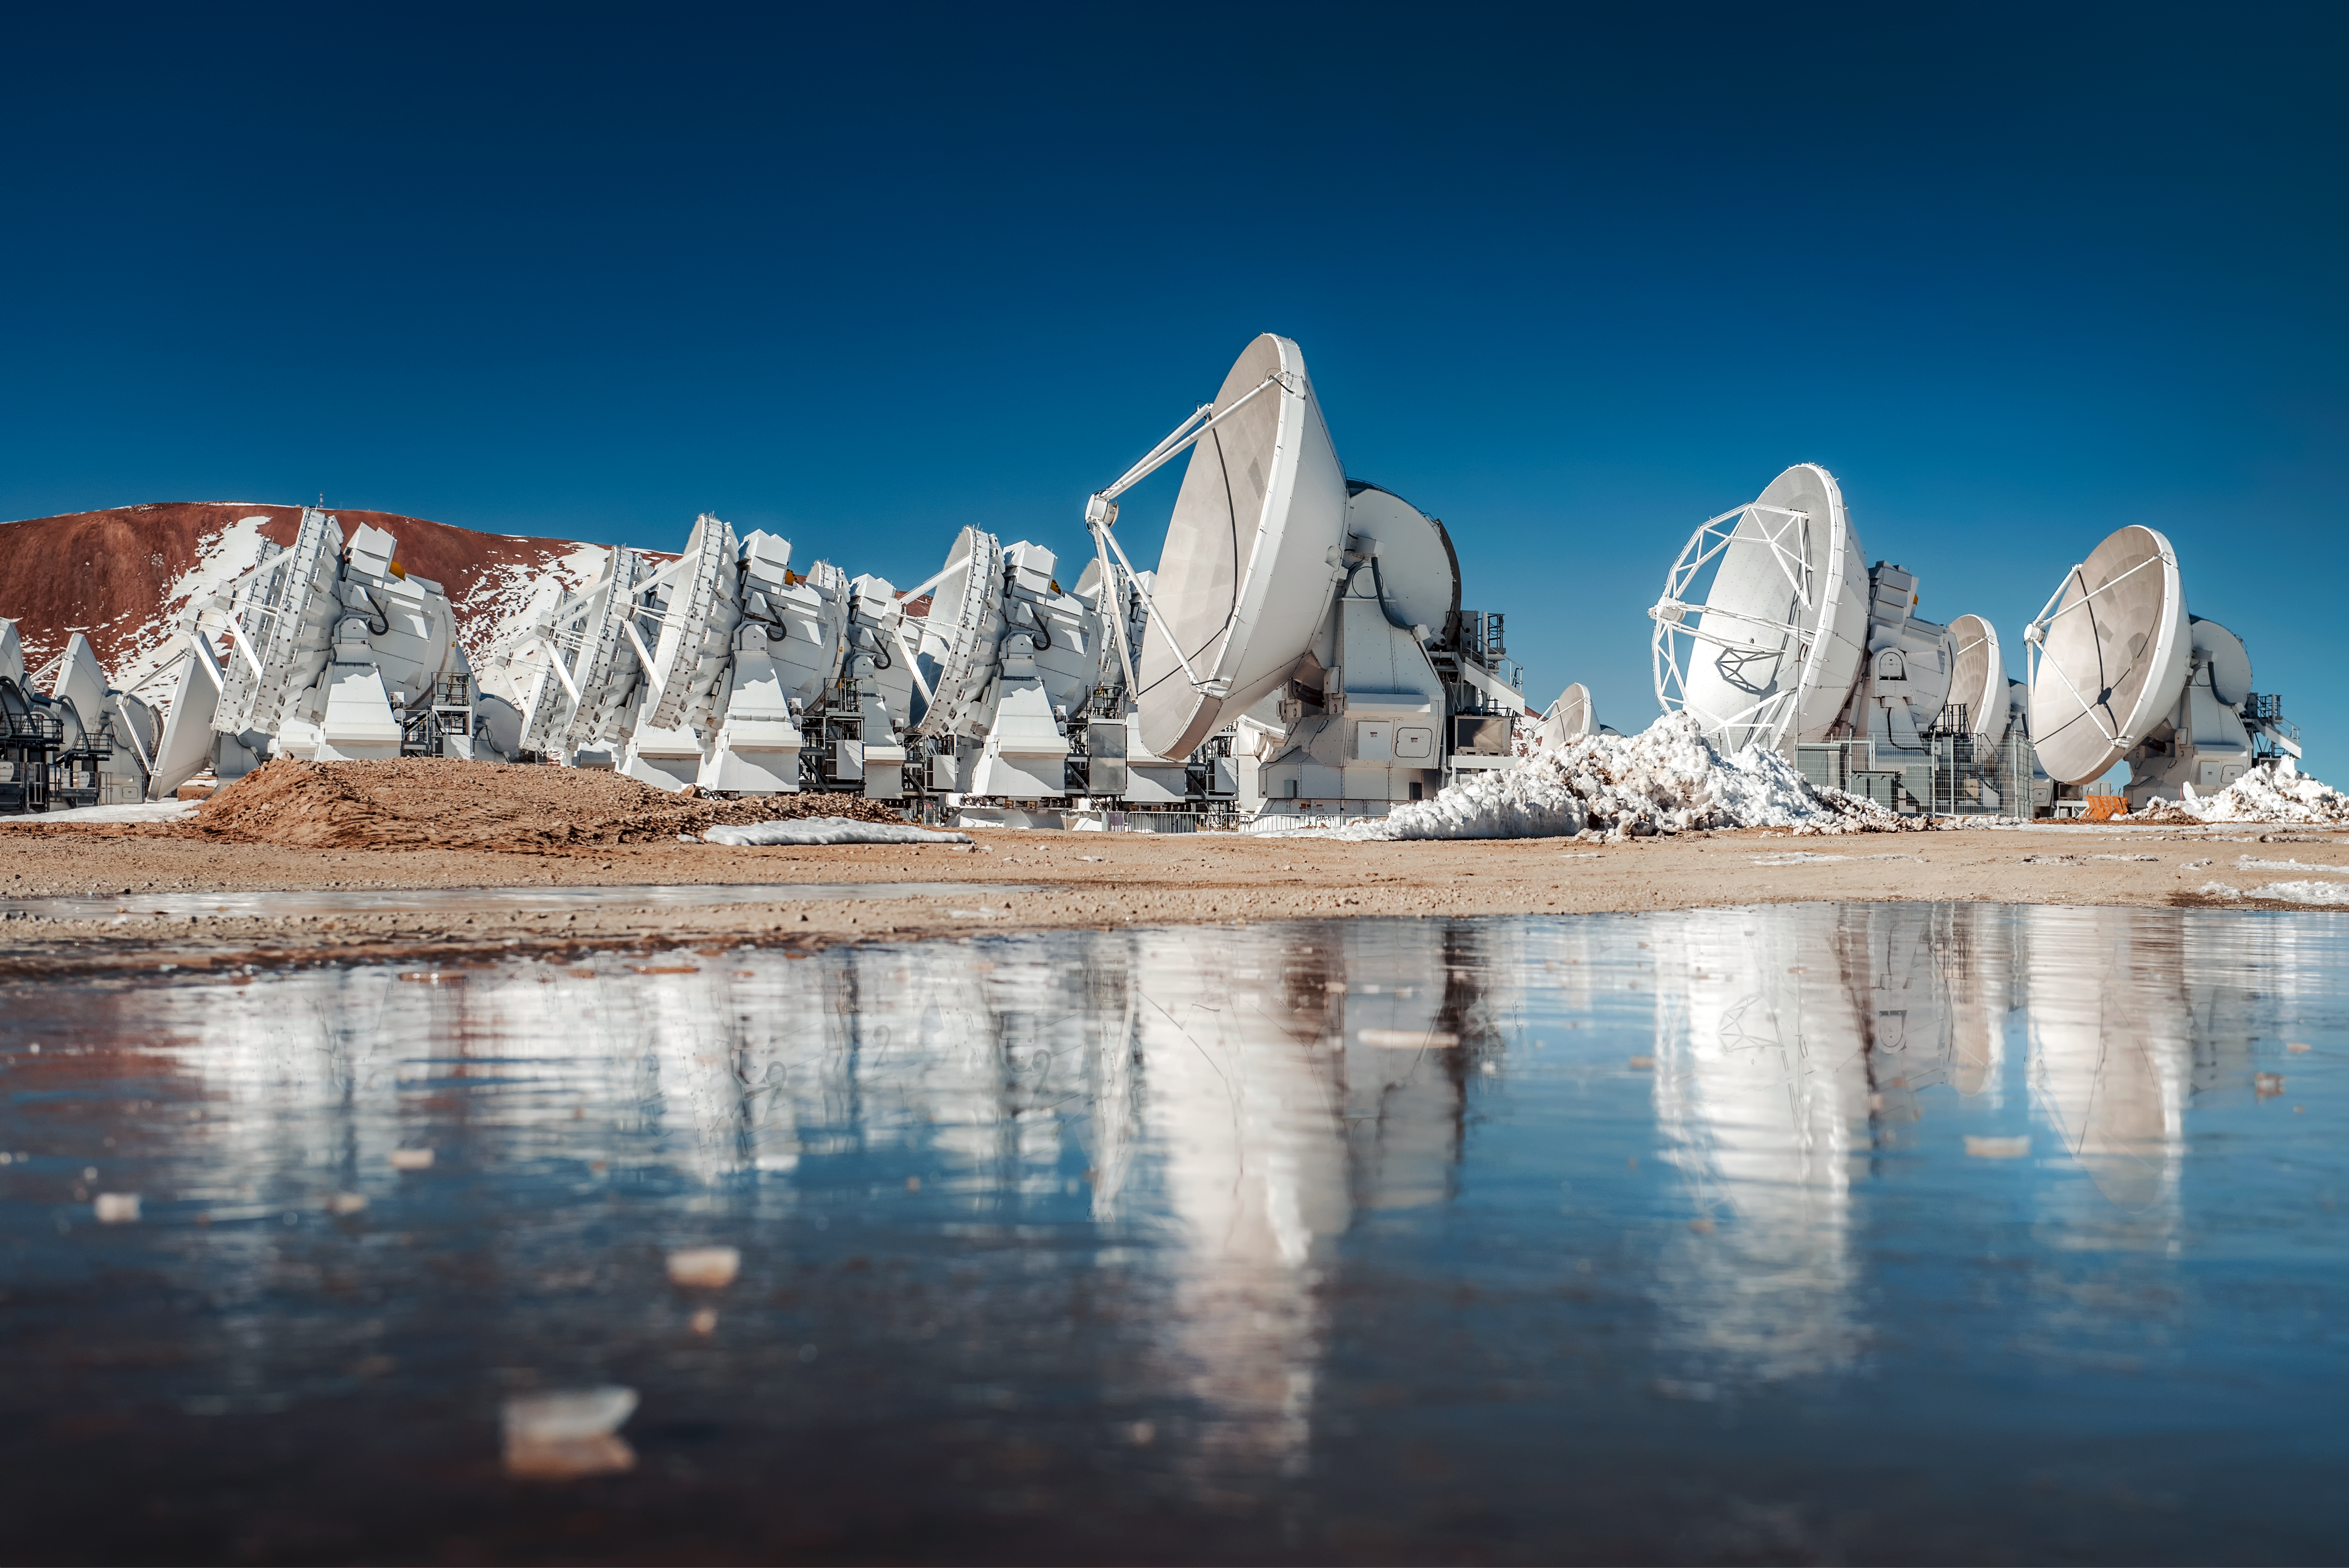

Water in the desert

The bright blue skies over the Atacama Desert are reflected in a gathering of water on the floor of the Chajnantor Plateau, located 5000 metres above sea level in the Chilean Andes, in this spectacular shot.

The Atacama Desert is commonly known as the driest non-polar place in the world — some weather stations in the desert have never received rain! However, the desert — on average — receives about 15 millimeters of rainfall per year. As such, ALMA antennas such as the ones seen here, must undergo water testing — to ensure that during rare rainy periods, water doesn't reach their receiver cabins.

Credit: ESO/A. Ghizzi Panizza (www.albertoghizzipanizza.com)